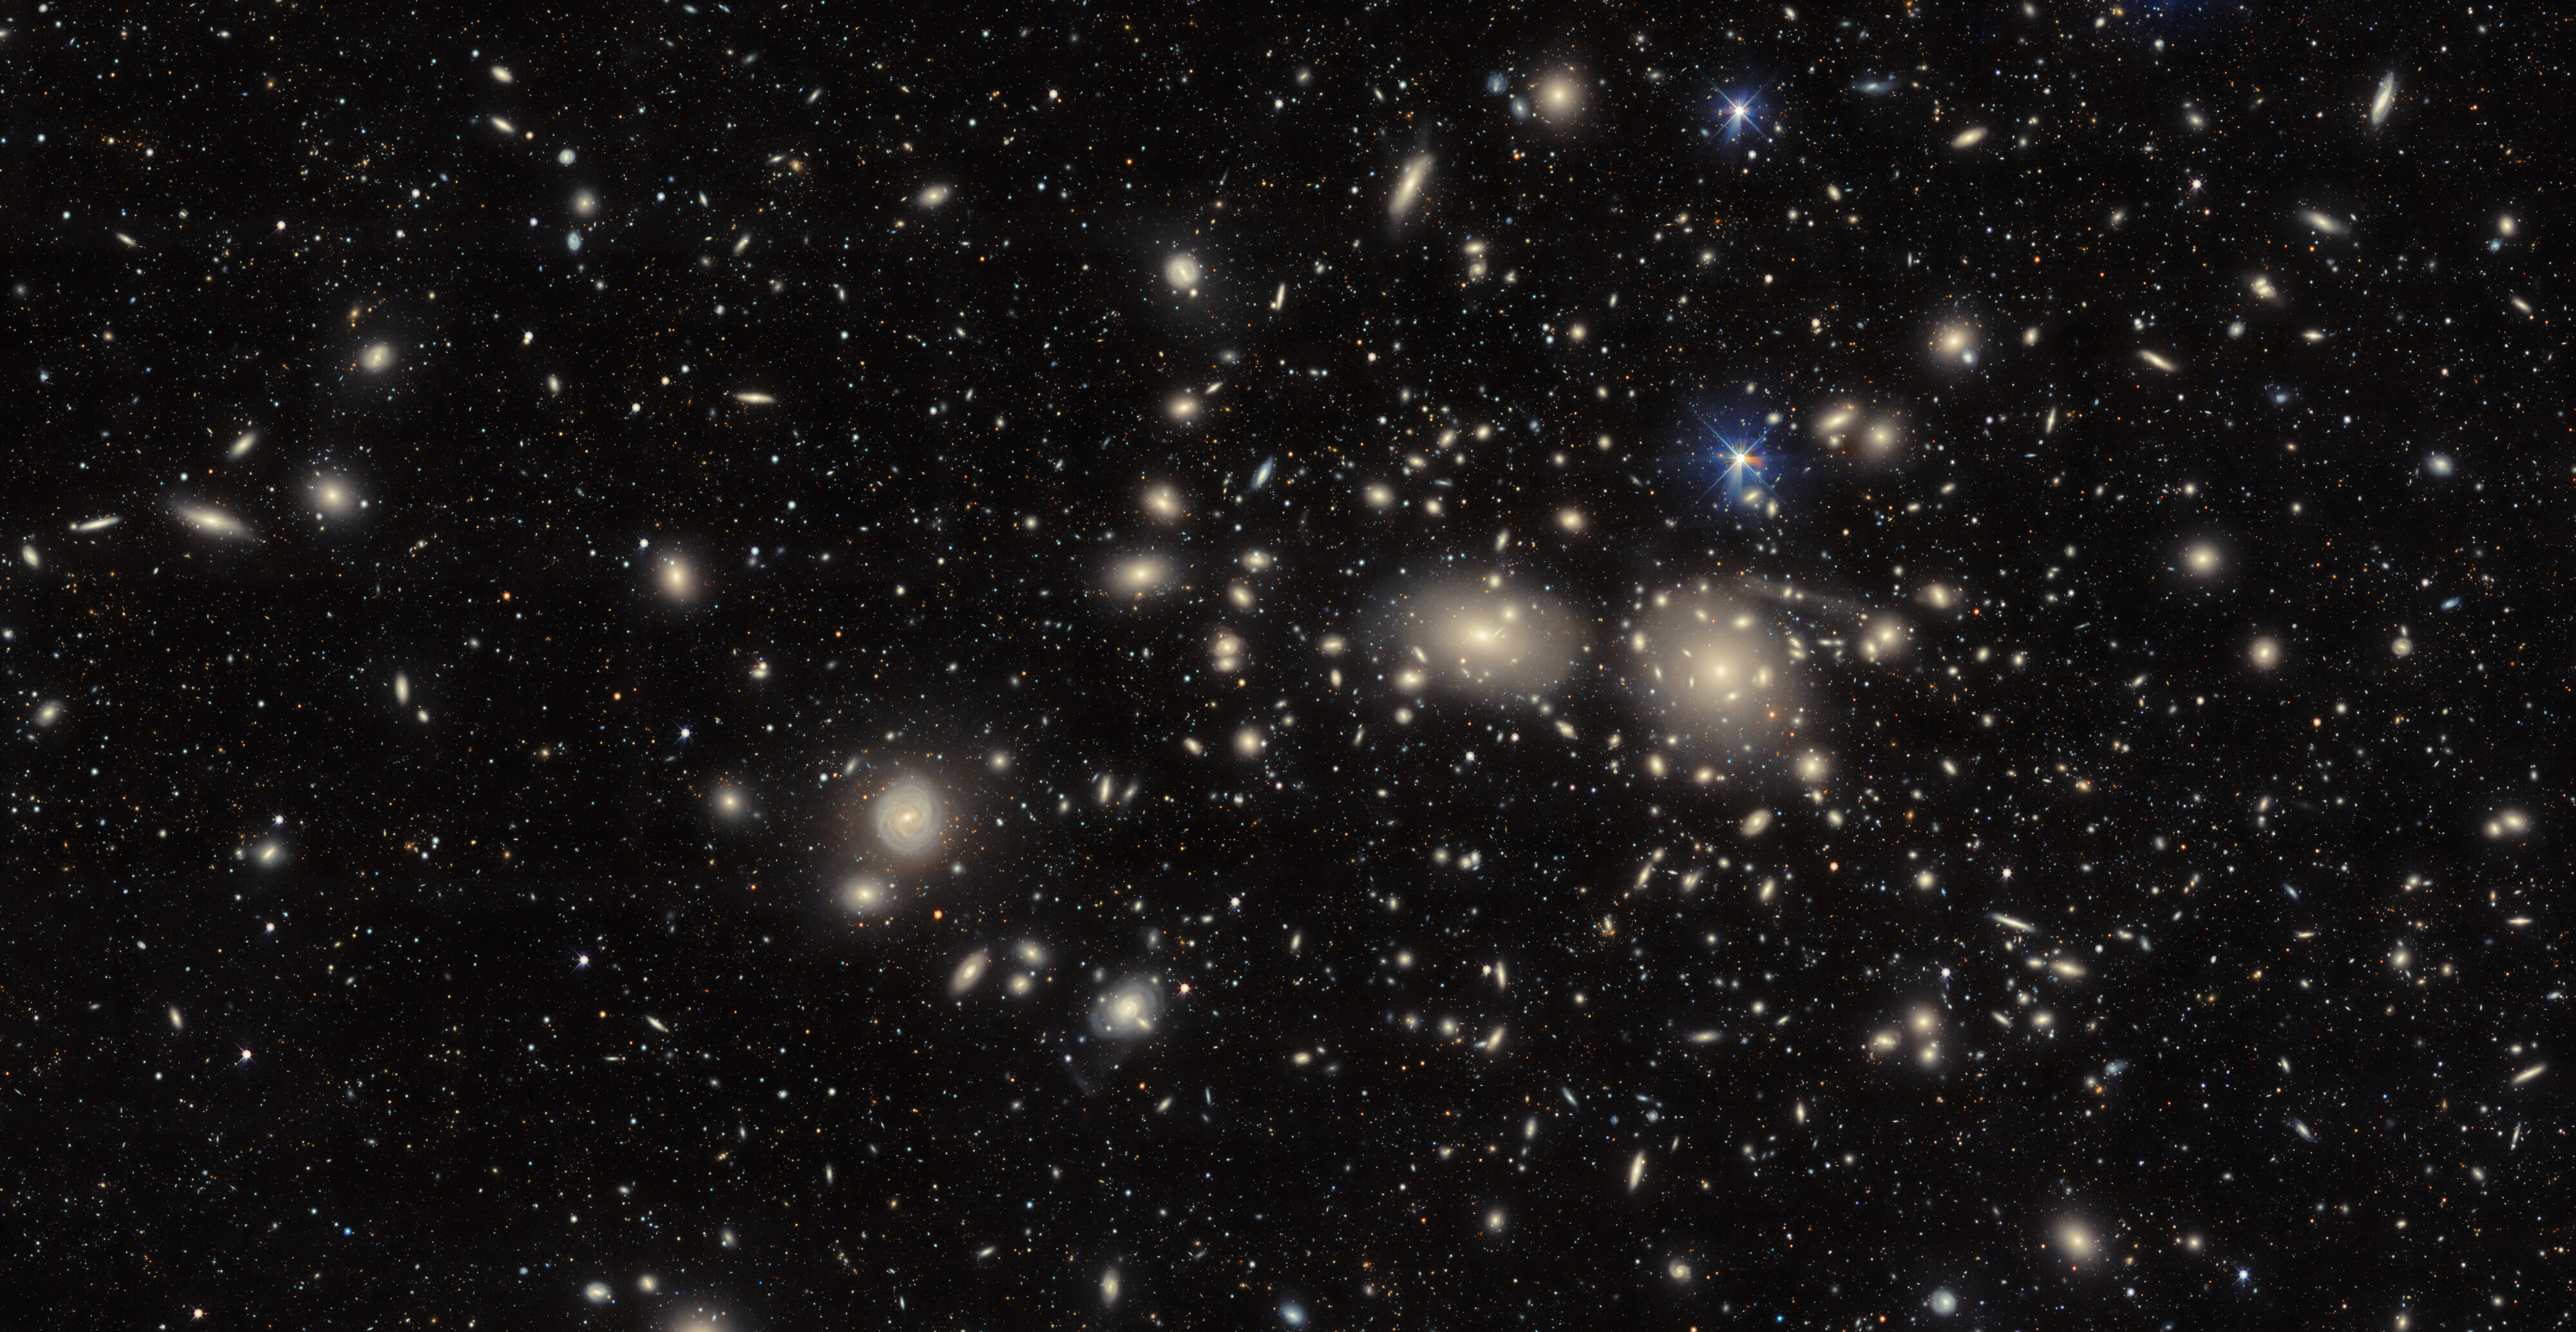

Coma Cluster (uncropped view)

The Dark Energy Camera captures an image of the dazzling Coma Cluster, named after the hair of Queen Berenice II of Egypt. Not only significant in Greek mythology, this collection of galaxies was also fundamental to the discovery of the existence of dark matter. The theory emerged in 1937 when Swiss astronomer Fritz Zwicky noticed that the Coma Cluster galaxies behaved as if they were under the influence of vast amounts of unobservable ‘dark’ matter.

See a cropped version of this image here.

Credit: CTIO/NOIRLab/DOE/NSF/AURAImage Processing: D. de Martin & M. Zamani (NSF NOIRLab)